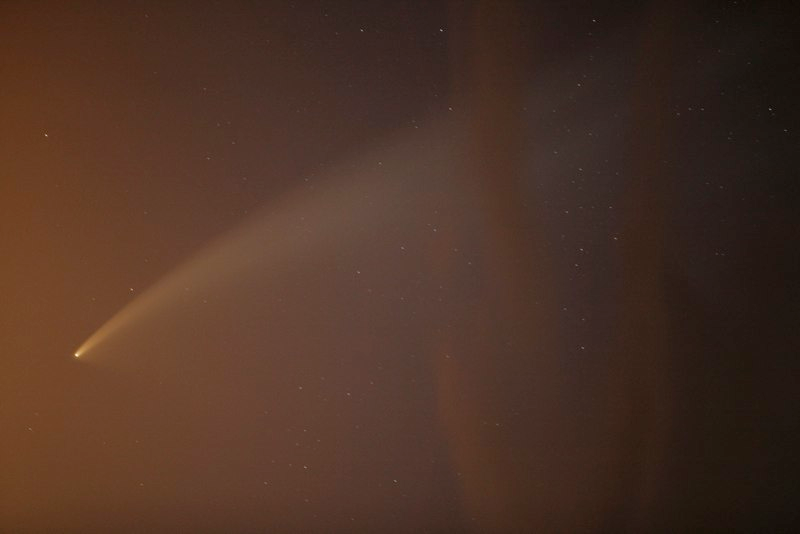

Comet McNaught

Images collected by ESO staff of the very bright comet McNaught that was visible in Europe early January 2007 and is presently visible from the Southern Hemisphere.

Credit: ESO